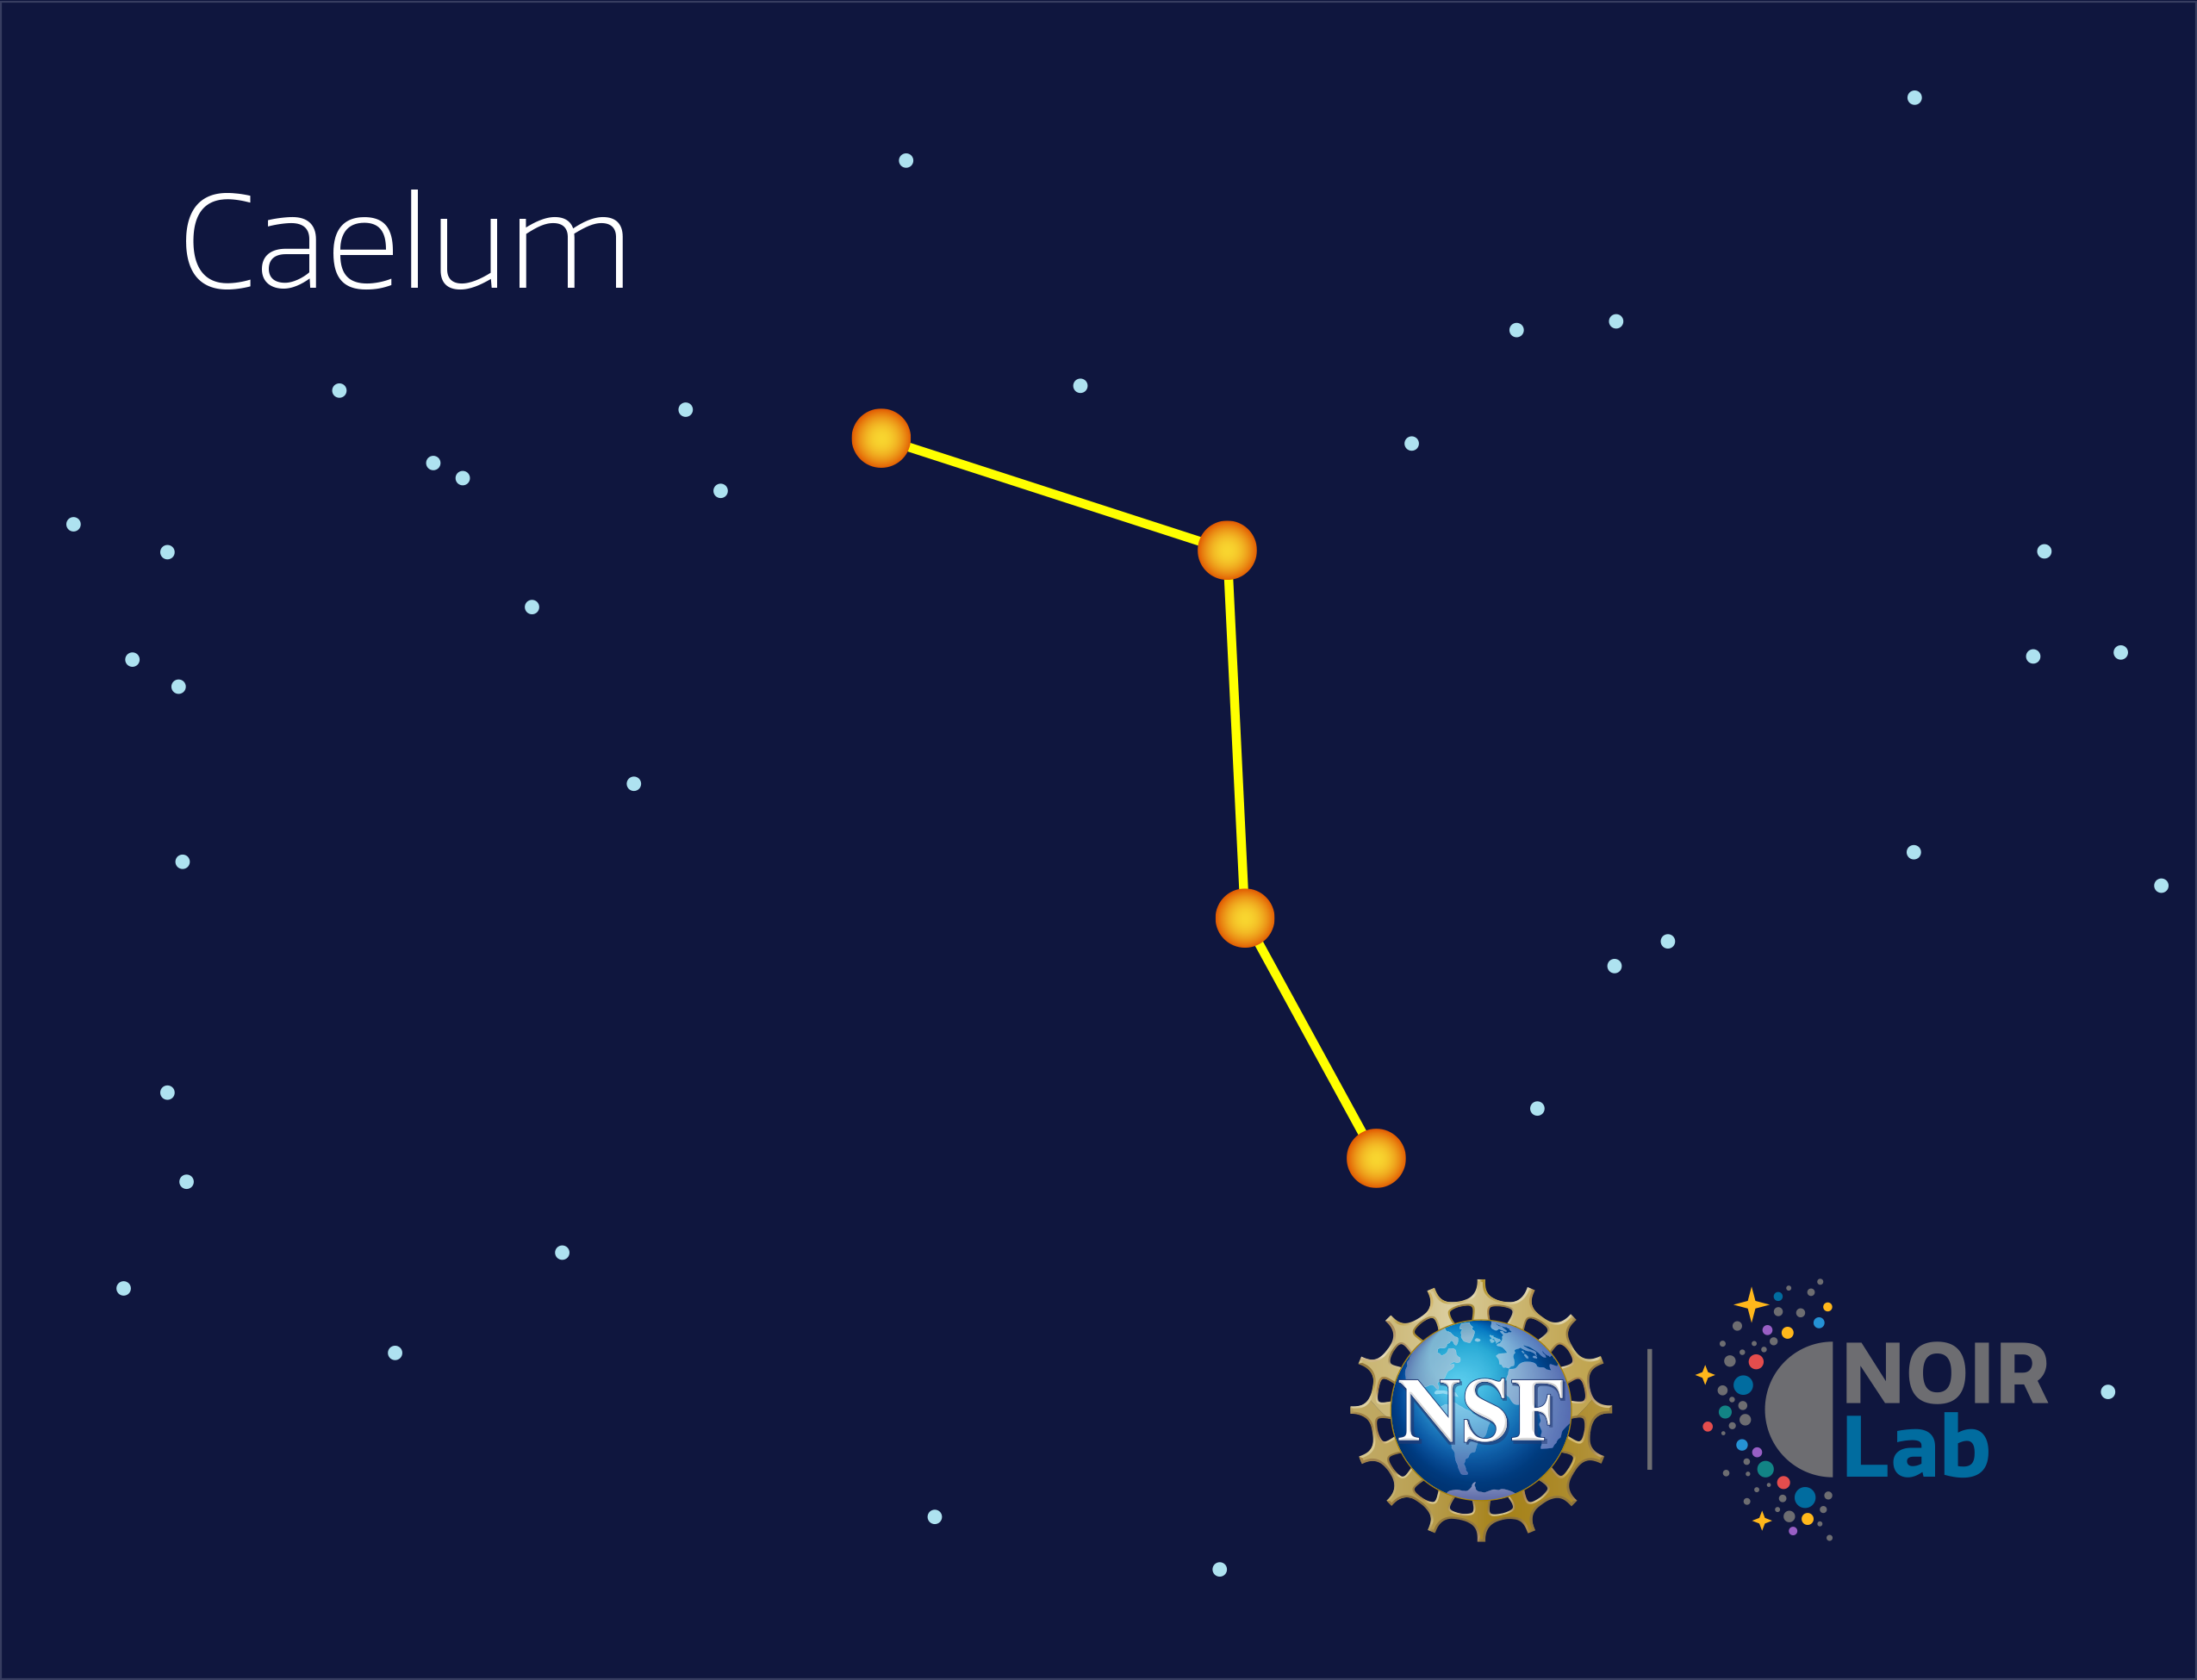

Caelum

Credit: NOIRLab